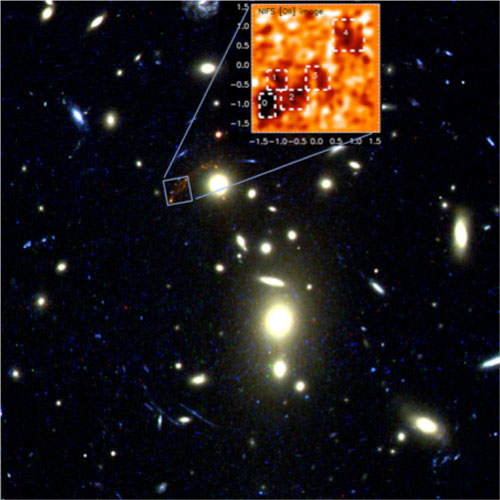

Foreground cluster MS 1358+32

The foreground cluster MS 1358+32 acts as a gravitational lens to amplify the light from the z=4.92 galaxy observed with NIFS on Gemini North (inset). Most of the galaxies that appear yellow in this optical image obtained with HST's Advanced Camera for Surveys are members of the cluster. The blue square marks the location of the image of the distant galaxy. The dark patches in the inset figure show strong rest frame [O II] emission measured with NIFS, where intense star formation occurs.

Credit: International Gemini Observatory/NOIRLab/NSF/AURA/Dr. J. Richard/Durham University/Dr. M. Swinbank et al.